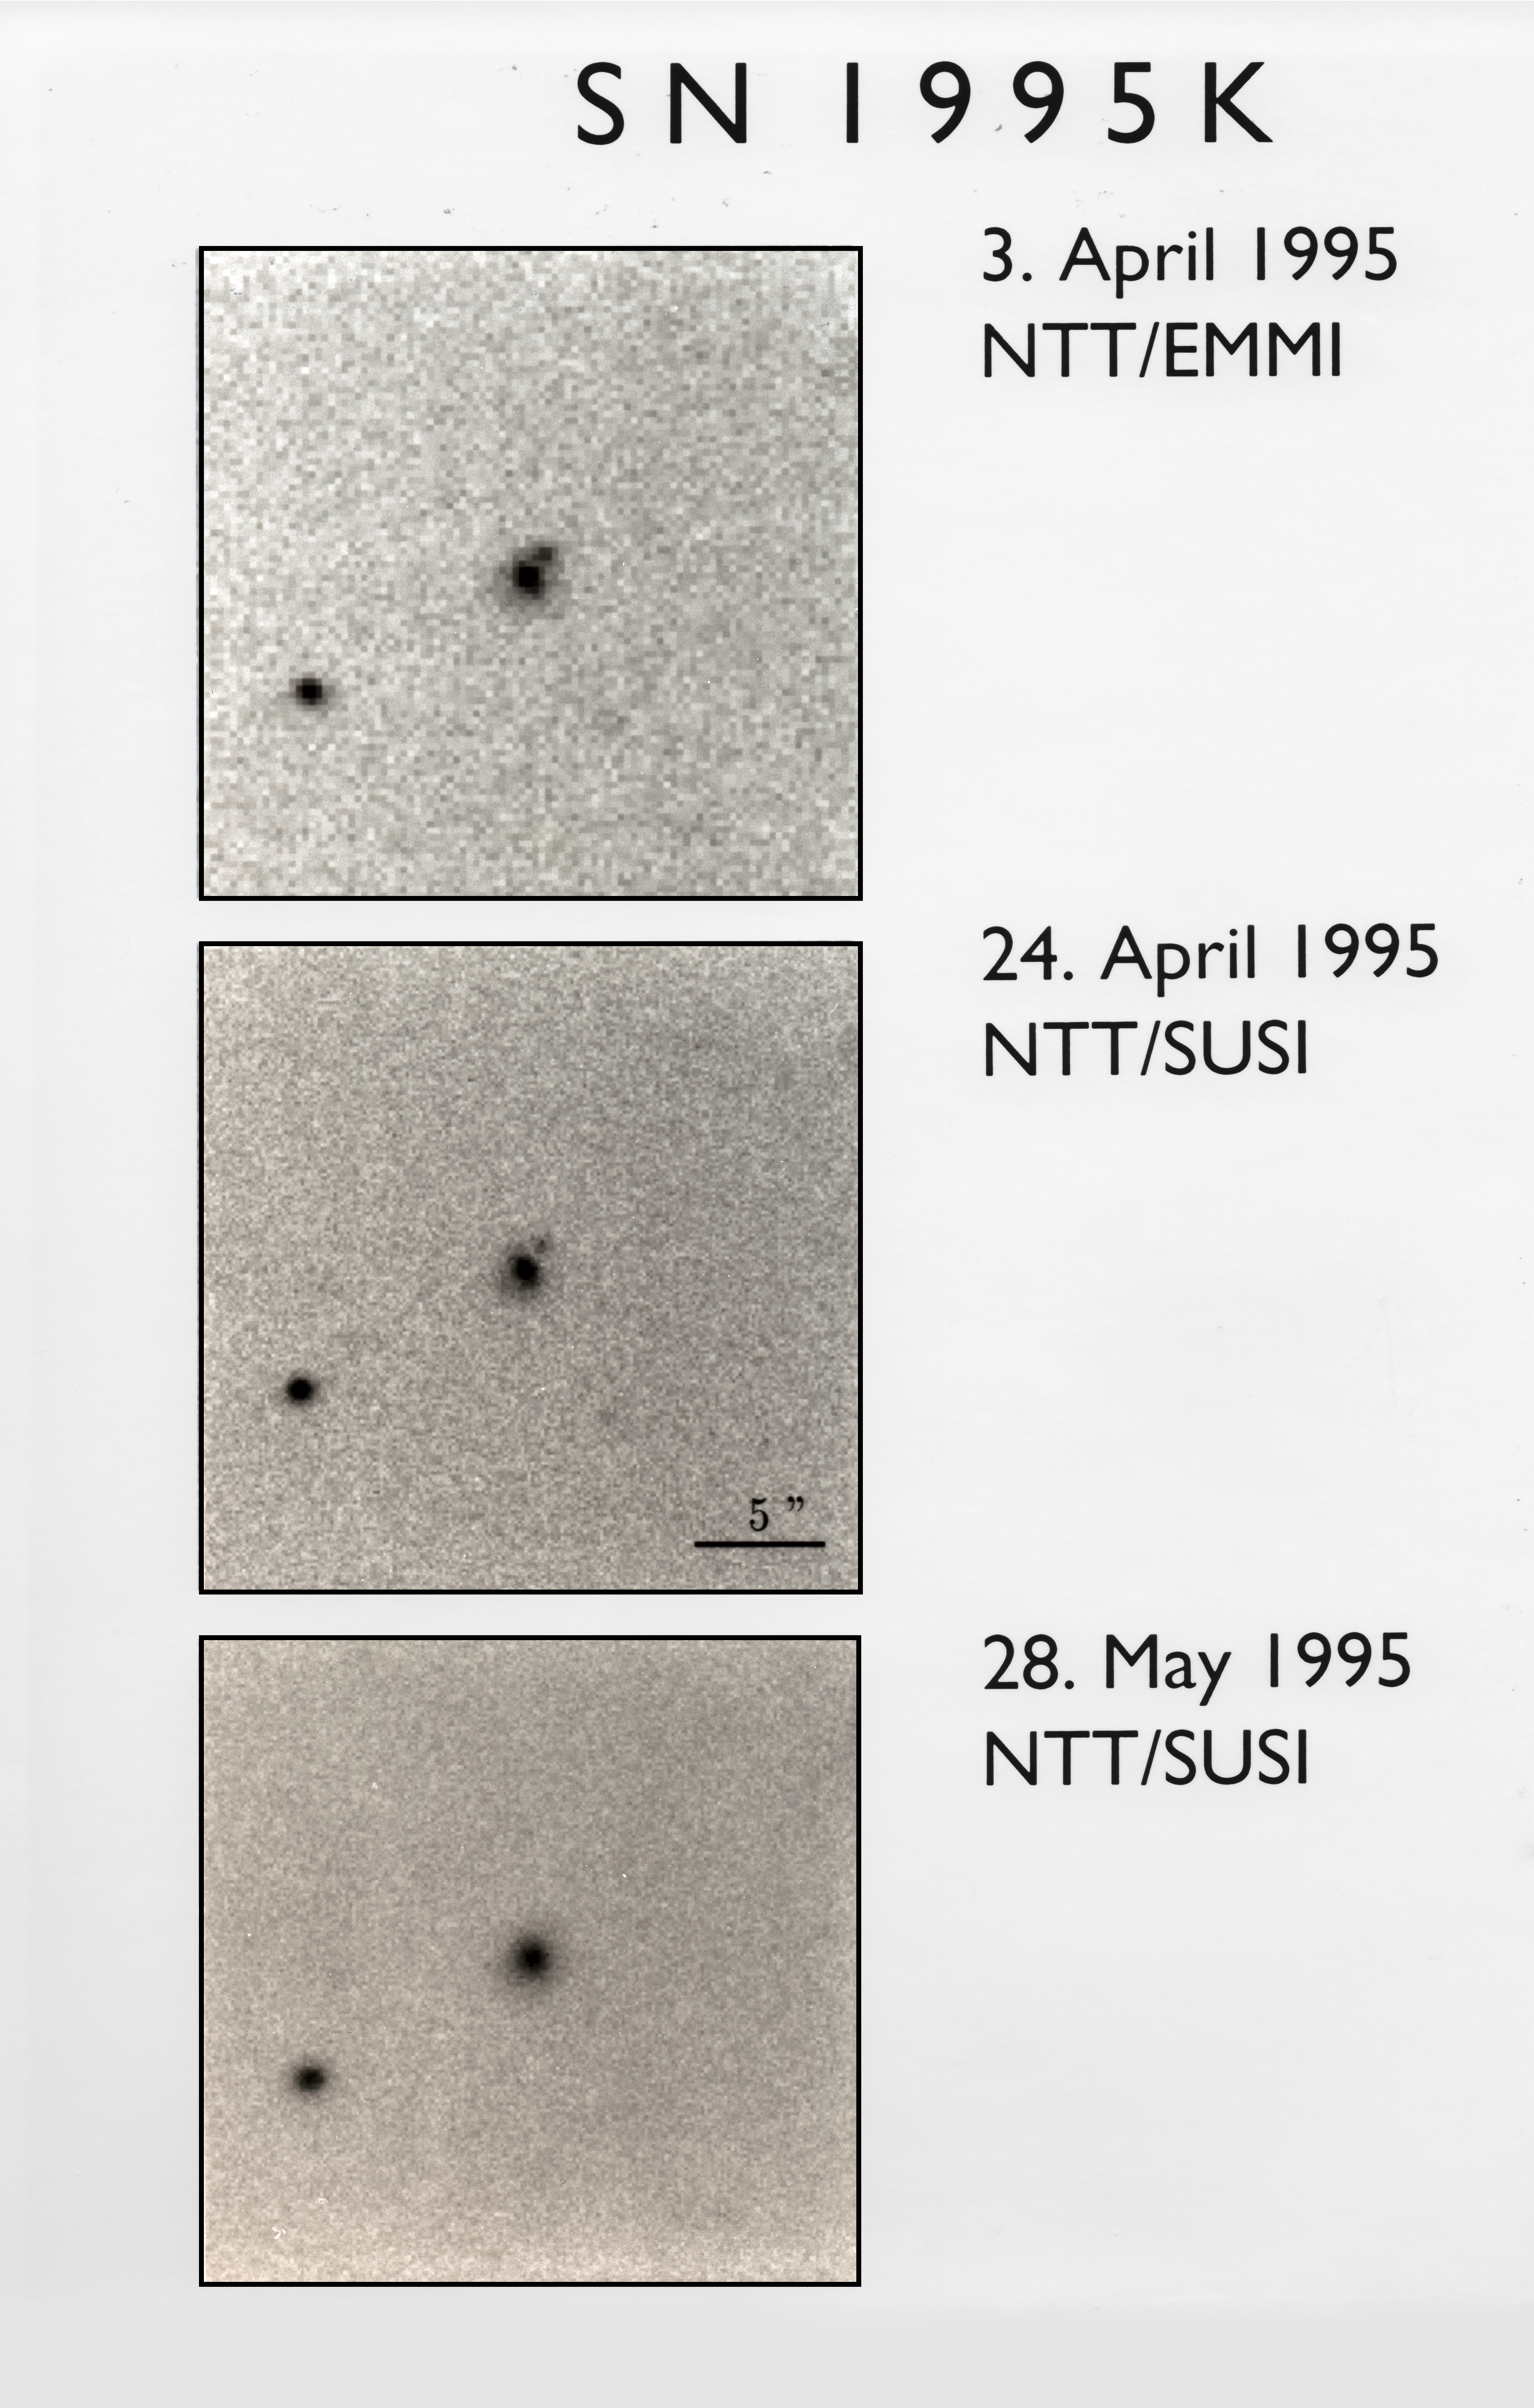

SN1995K

SN1995K observations by the NTT.

Credit: ESO